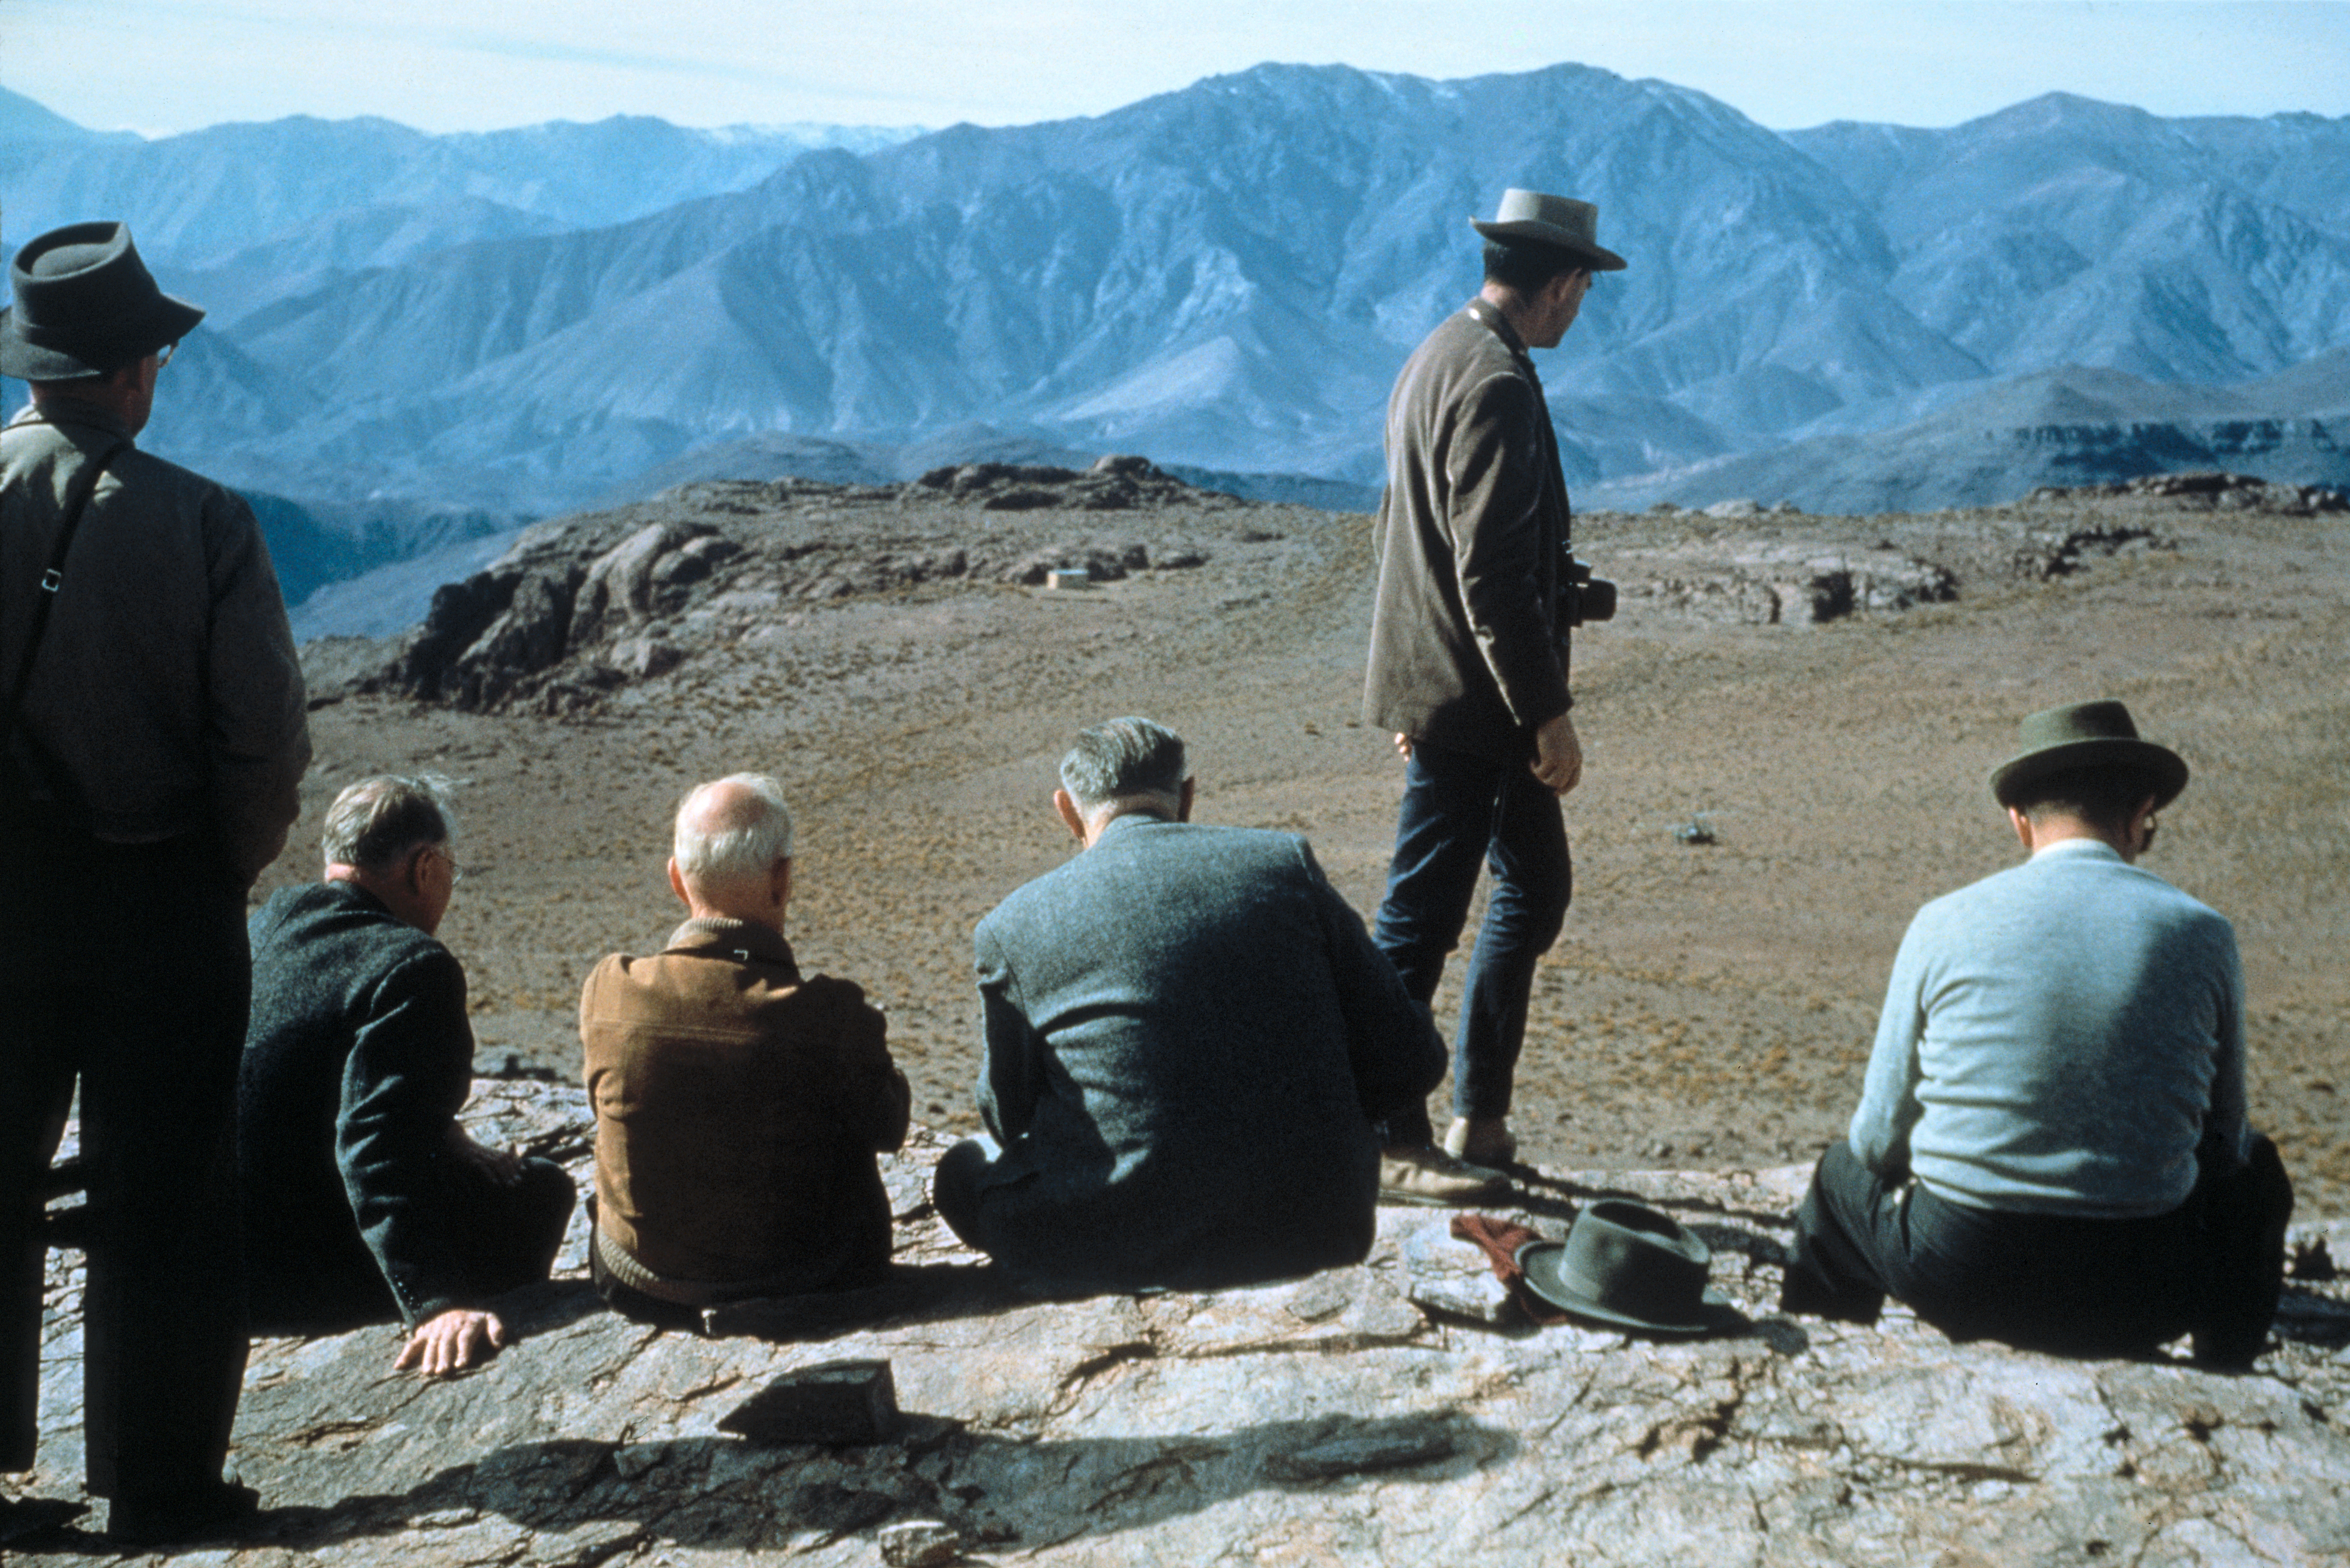

June 1963 - Summit meeting on Cerro Morado

On June 8-10 1963, ESO officials were the guests of AURA on their property and on June 10 gathered on Morado, discussing ESO prospects in Chile. From left to right: A.B. Muller, O. Heckmann, J.H. Oort, H. Siedentopf, Ch. Fehrenbach and Sr Marchetti.

Credit: ESO/F.K.Edmondson